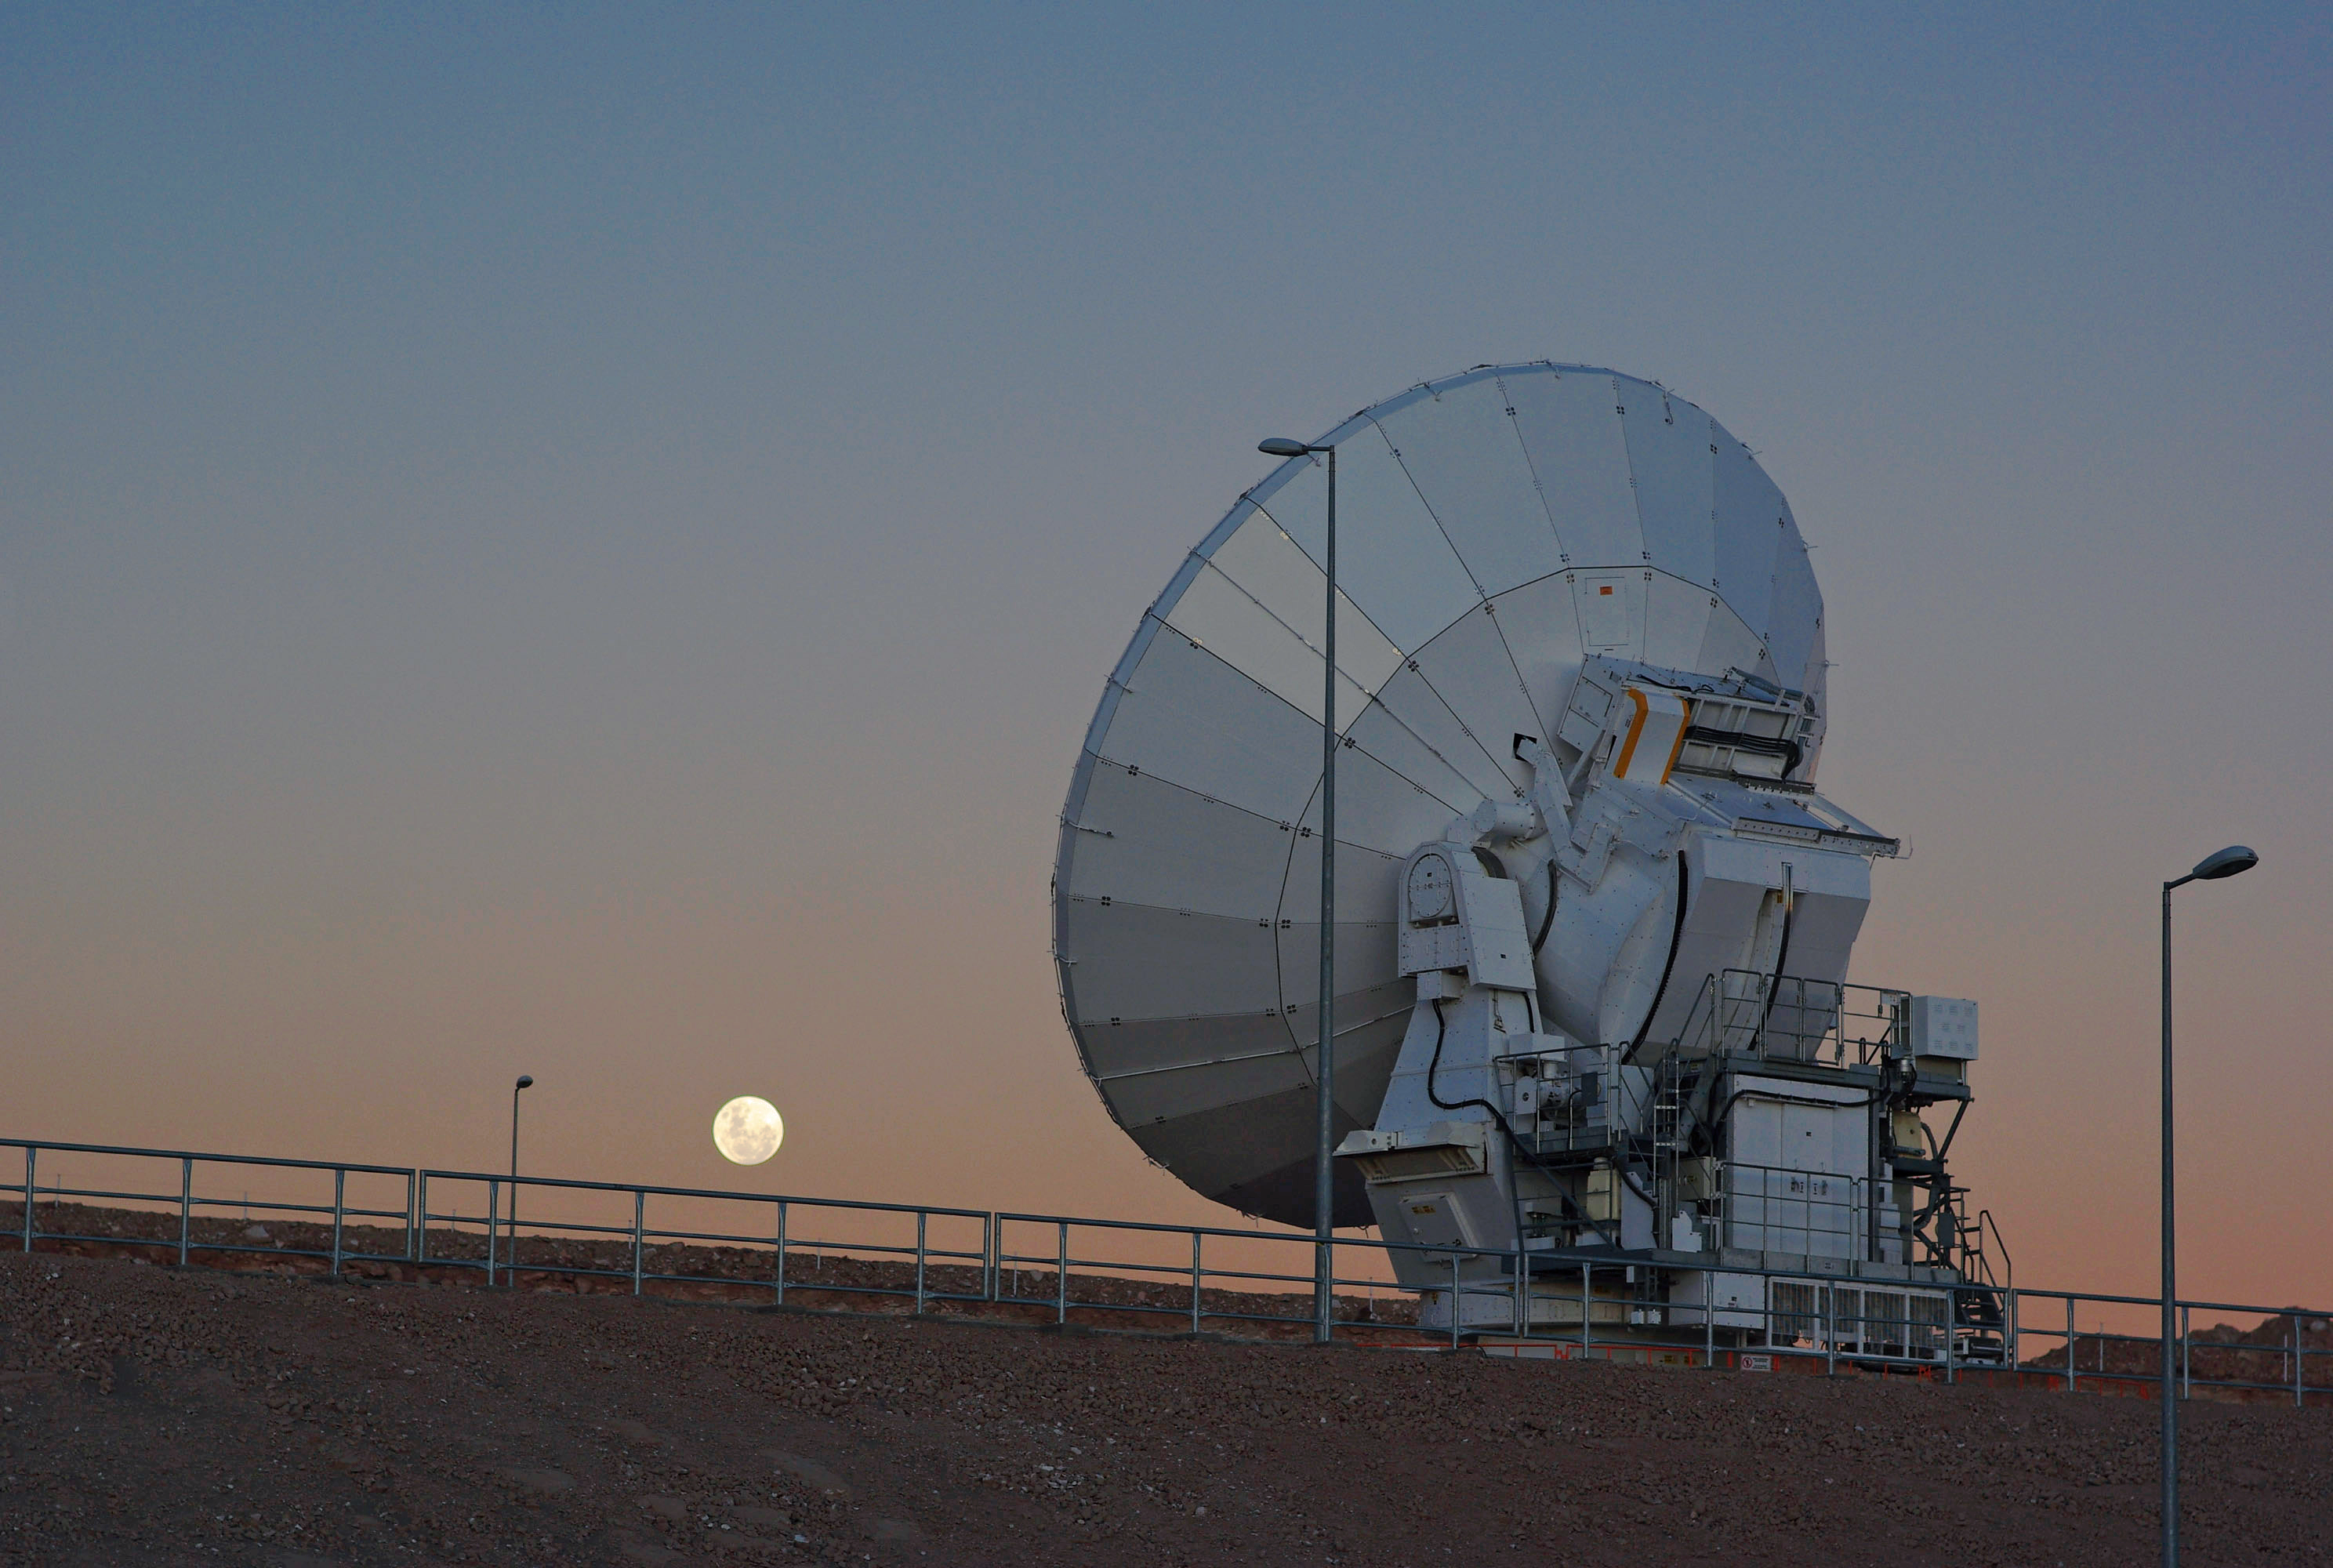

ALMA antenna and the Moon

One of the Atacama Large Millimeter/submillimeter Array (ALMA) antennas sits with the Moon in the background at the Operation Support Facility in the Chilean Andes, 2900 m above sea level.

Credit: ESO